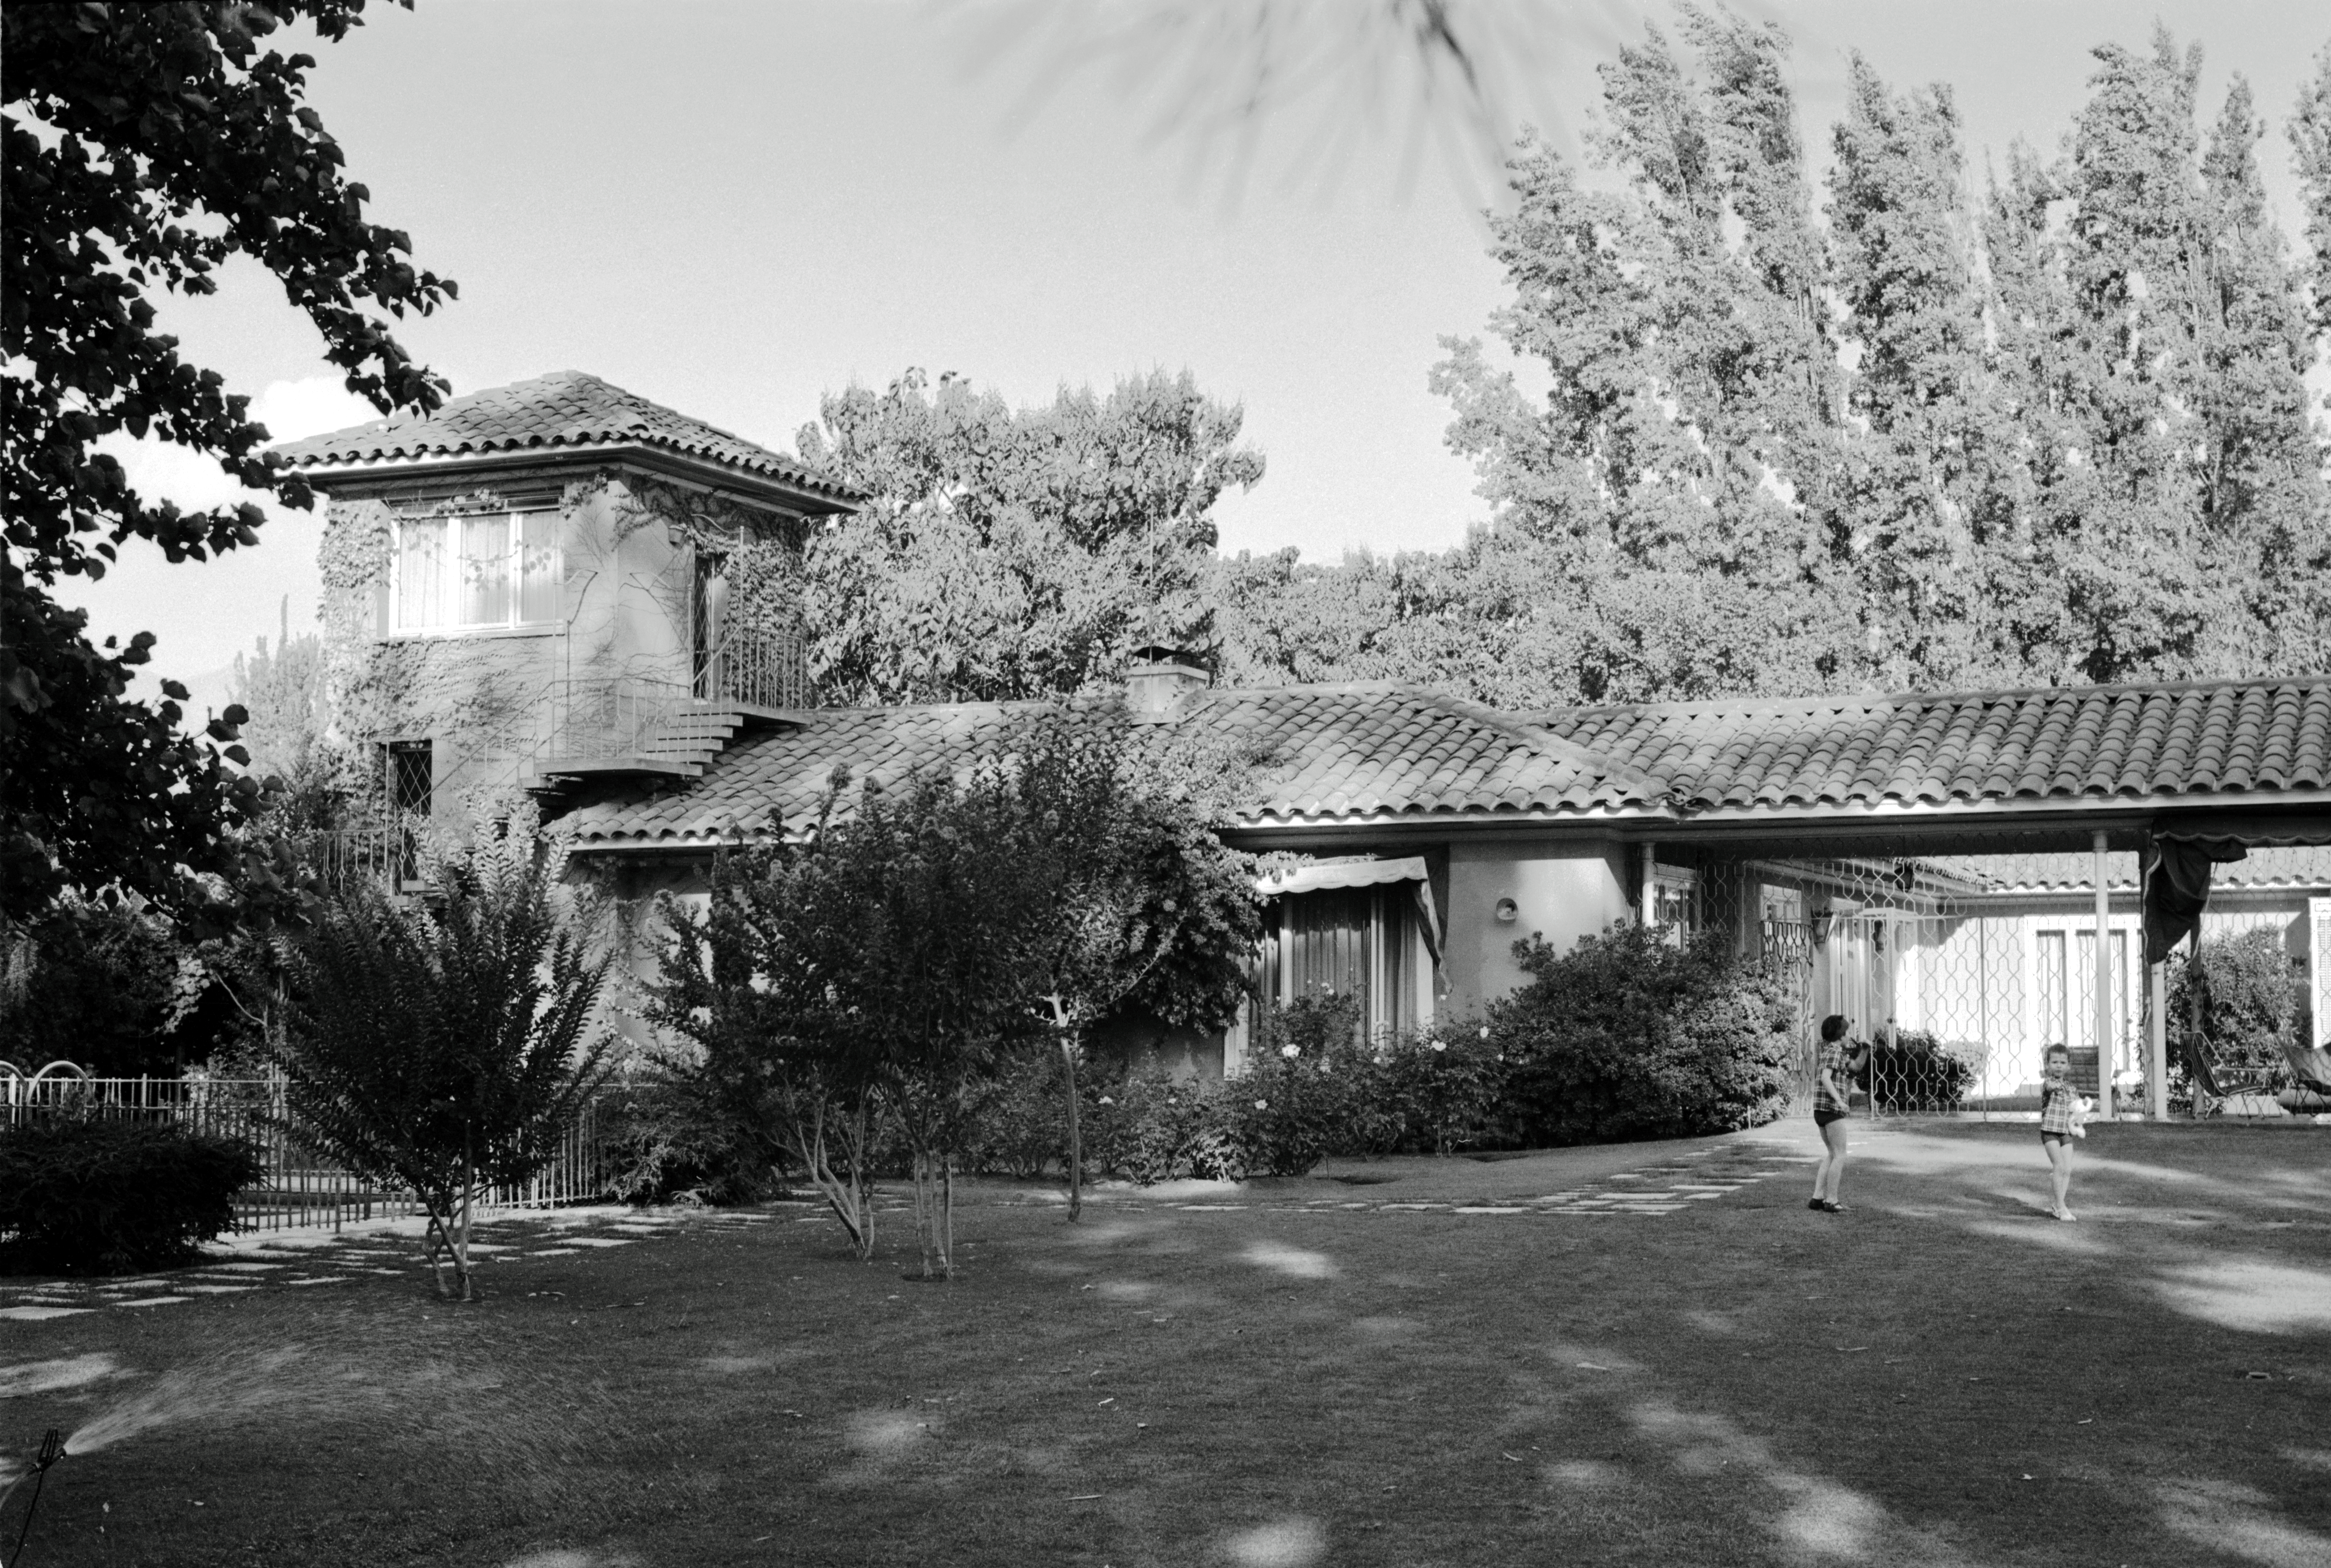

Garden view of the Guesthouse

1968, a view across the garden of the ESO Guesthouse.

Credit: ESO/R.Villena